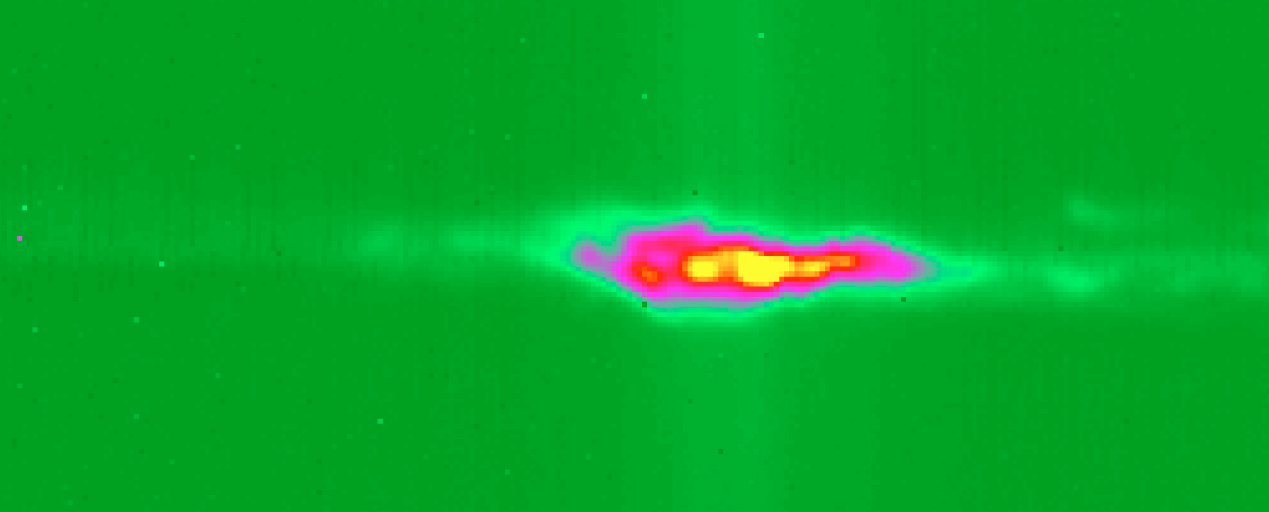

High-resolution spectrum of G333.6-0.2 around 12.8μm

Reproduction of a high-resolution spectrum of the Ne II line (ionised Neon) at 12.8135 μm of the star-forming region G333.6-0.2. This spectrum reveals the complex motions of the ionized gas in this region. The images are 256 x 256 frames of 50 x 50 micron pixels. The "field" direction is horizontal, with total slit length of 32.5 arcsec; North is left and South is to the right. The dispersion direction is vertical, with the wavelength increasing downward. The total integration time was 80 sec.

Credit: ESO